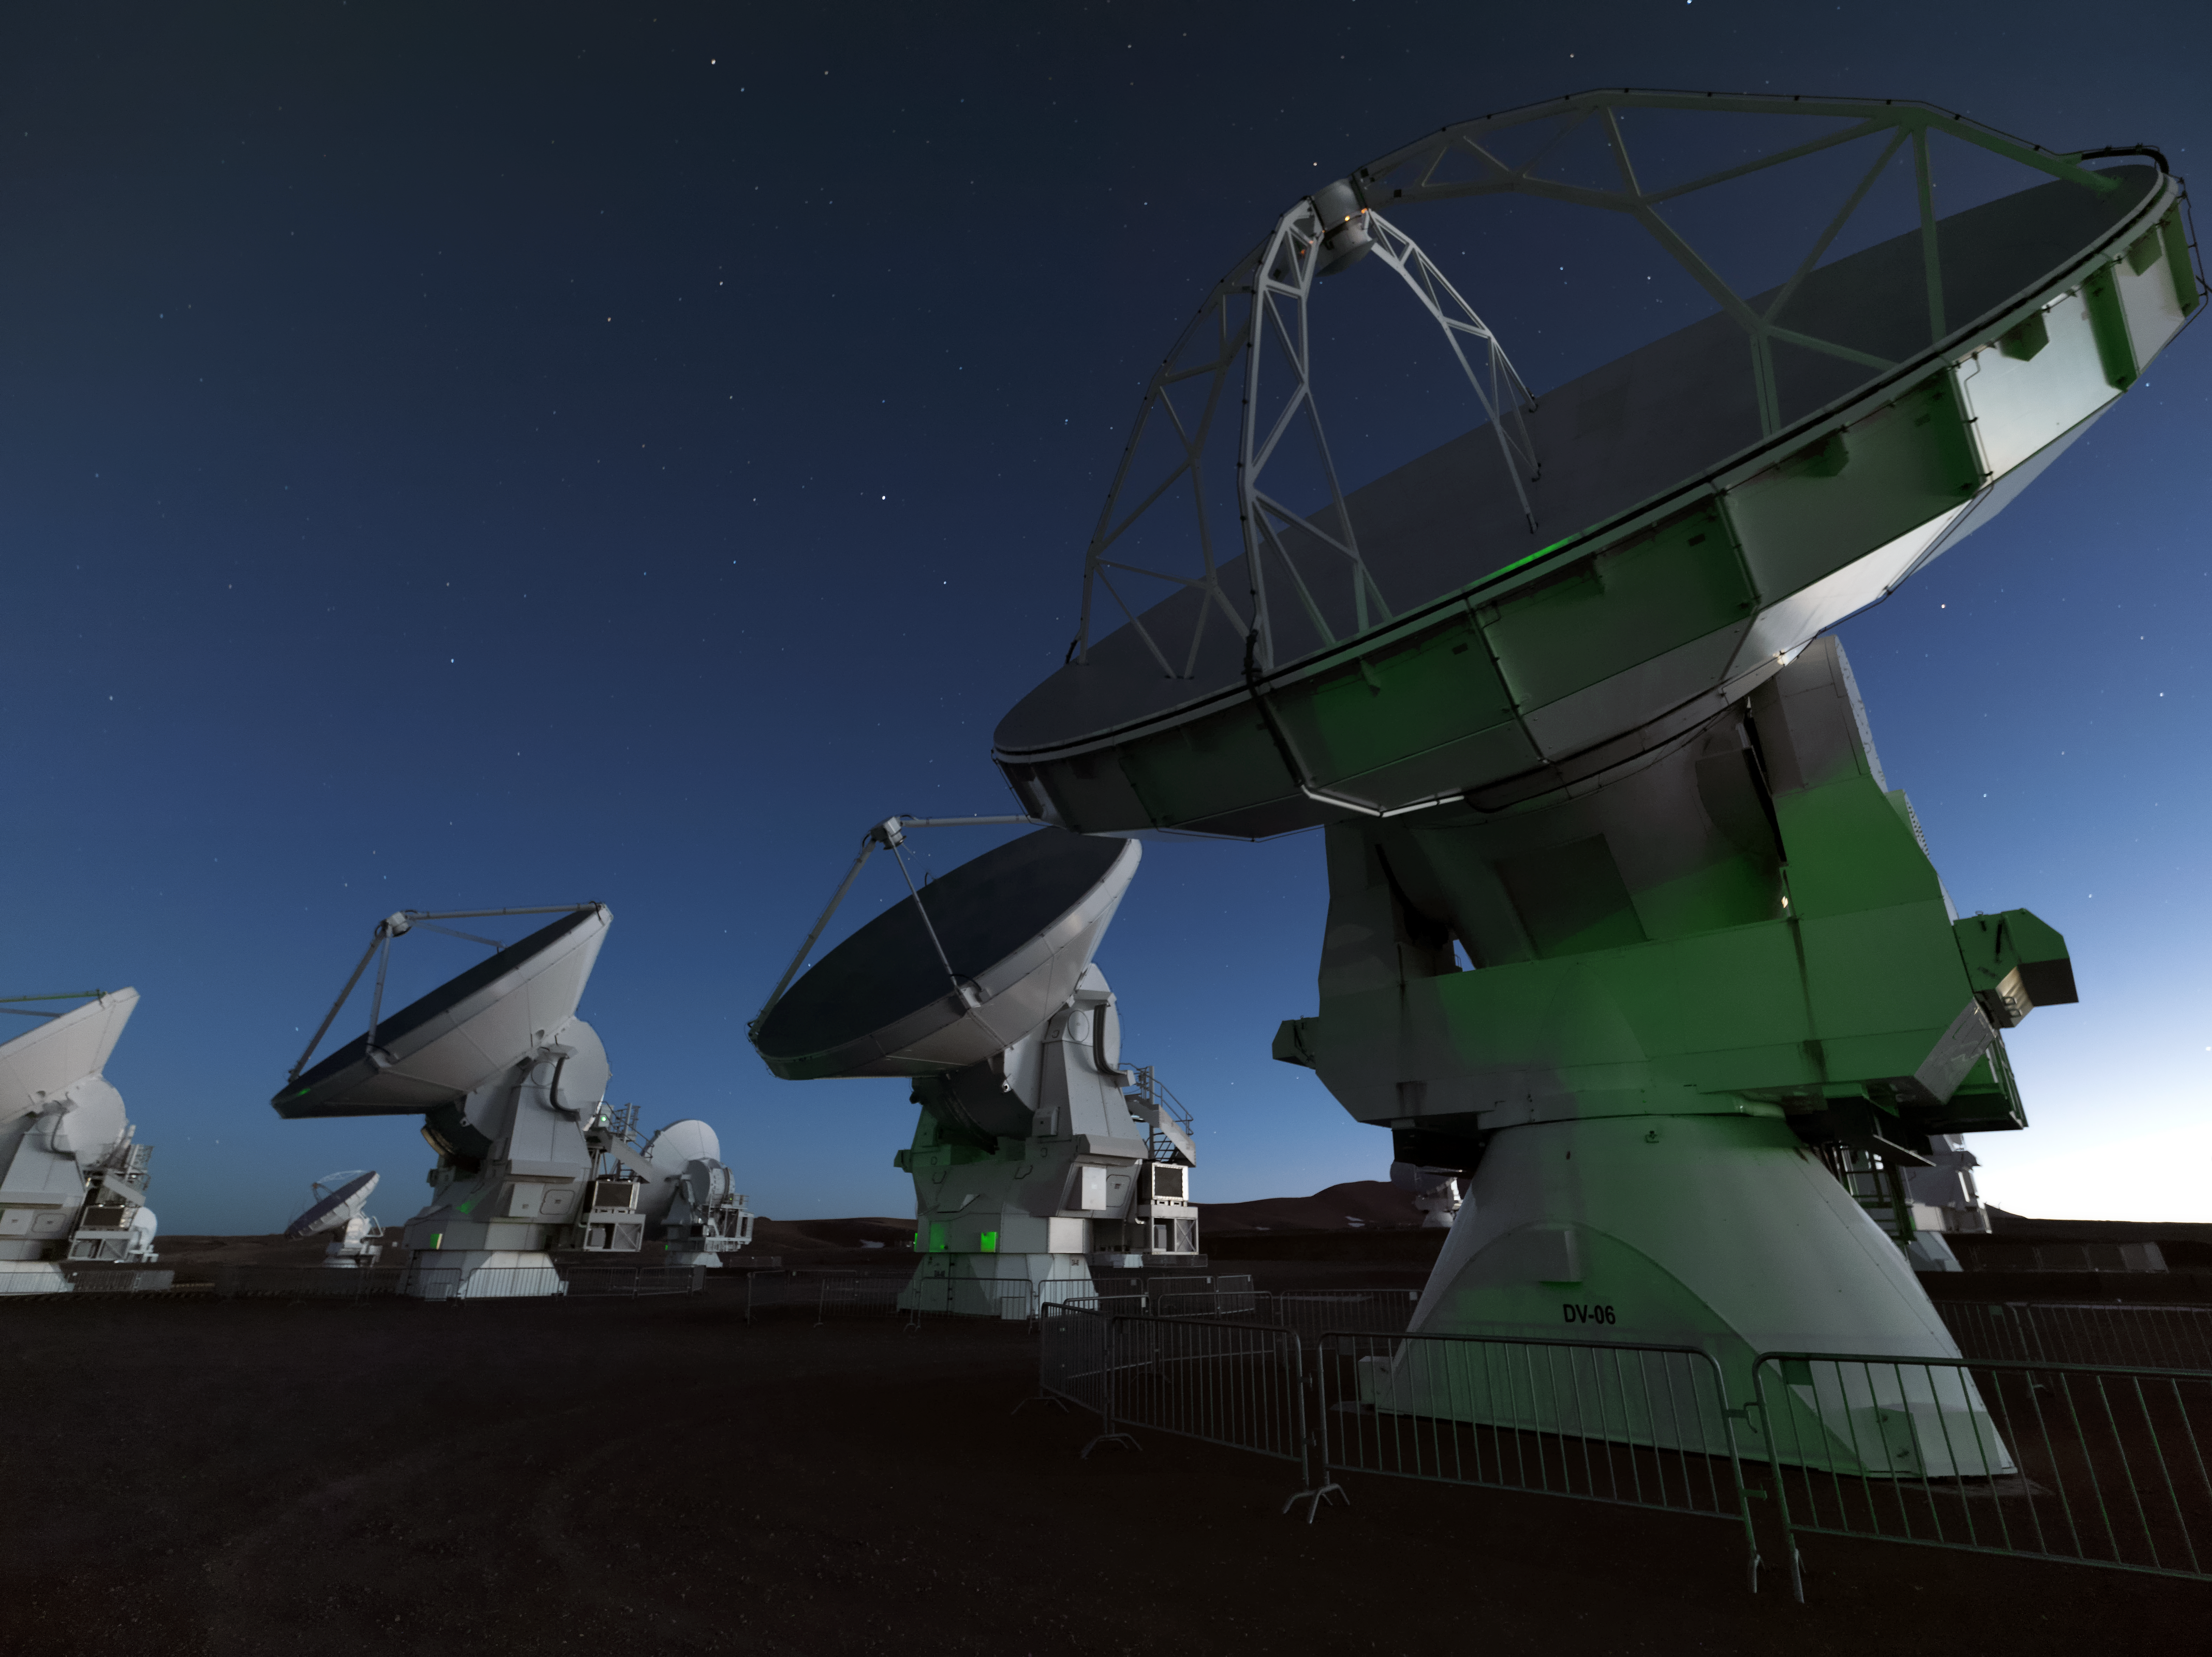

ALMA prepares

ALMA looks skyward in anticipation of another productive period of observations.

Credit: M. Najjar/ESO